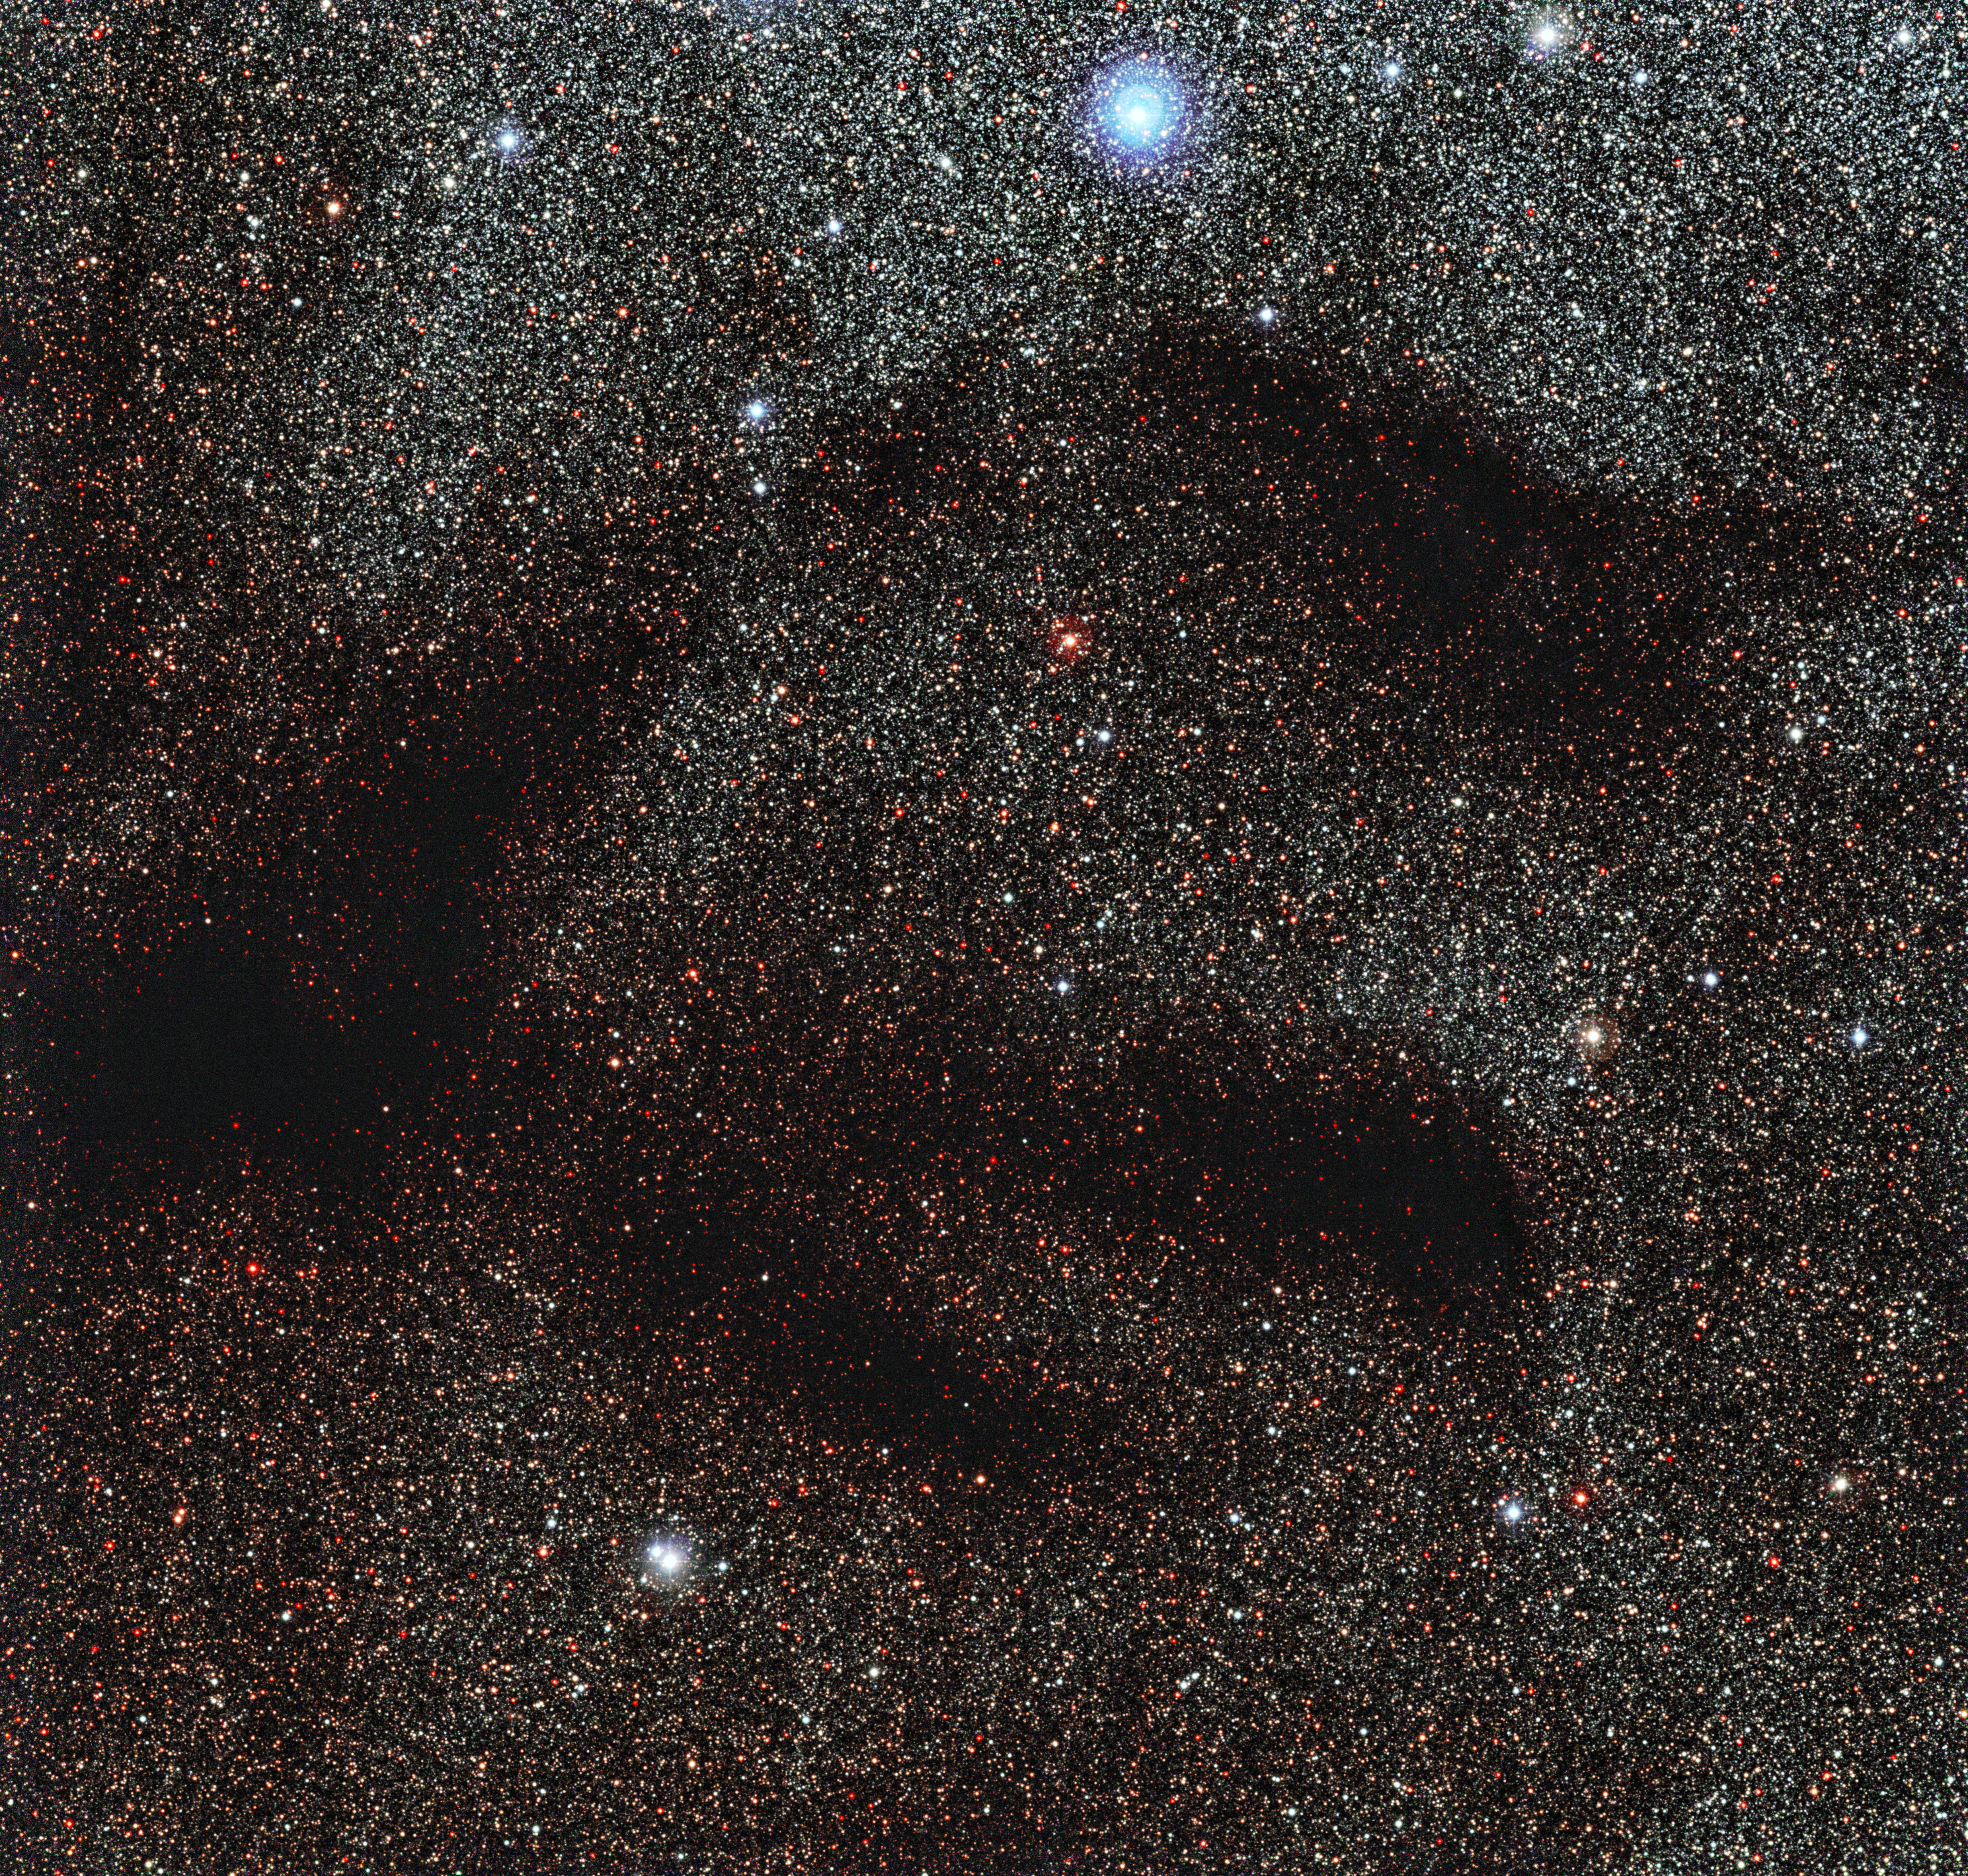

All quiet in the nursery?

The dark patch snaking across this spectacular image of a field of stars in the constellation of Ophiuchus (The Serpent-bearer) is not quite what it appears to be.

Although it looks as if there are no stars here, they are hidden behind this dense cloud of dust that blocks out their light. This particular dark cloud is known as LDN 1768.

Despite their rather dull appearance, dark nebulae like LDN 1768 are of huge interest to astronomers, as it is here that new stars form. Inside these vast stellar nurseries there are protostars — stars at the earliest stage of their lives, still coalescing out of the gas and dust in the cloud.

Protostars are relatively cold and have not yet begun to produce enough energy to emit visible light. Instead, they emit radiation at submillimetre wavelengths, which human eyes cannot see. Luckily, unlike visible light, light at submillimetre wavelengths is not absorbed by the surrounding dust. By using special telescopes that are sensitive to submillimetre radiation, like the Atacama Large Millimeter/submillimeter Array (ALMA) observatory, we can see through the dust and find out more about the protostars within the cloud.

Eventually, the protostars will become dense and hot enough to start the nuclear reactions that will produce visible light and they will start to shine. When this happens, they will blow away the cocoon of dust surrounding them and cause any remaining gas to emit light as well, creating the spectacular light show known as an HII region.

Credit: ESO